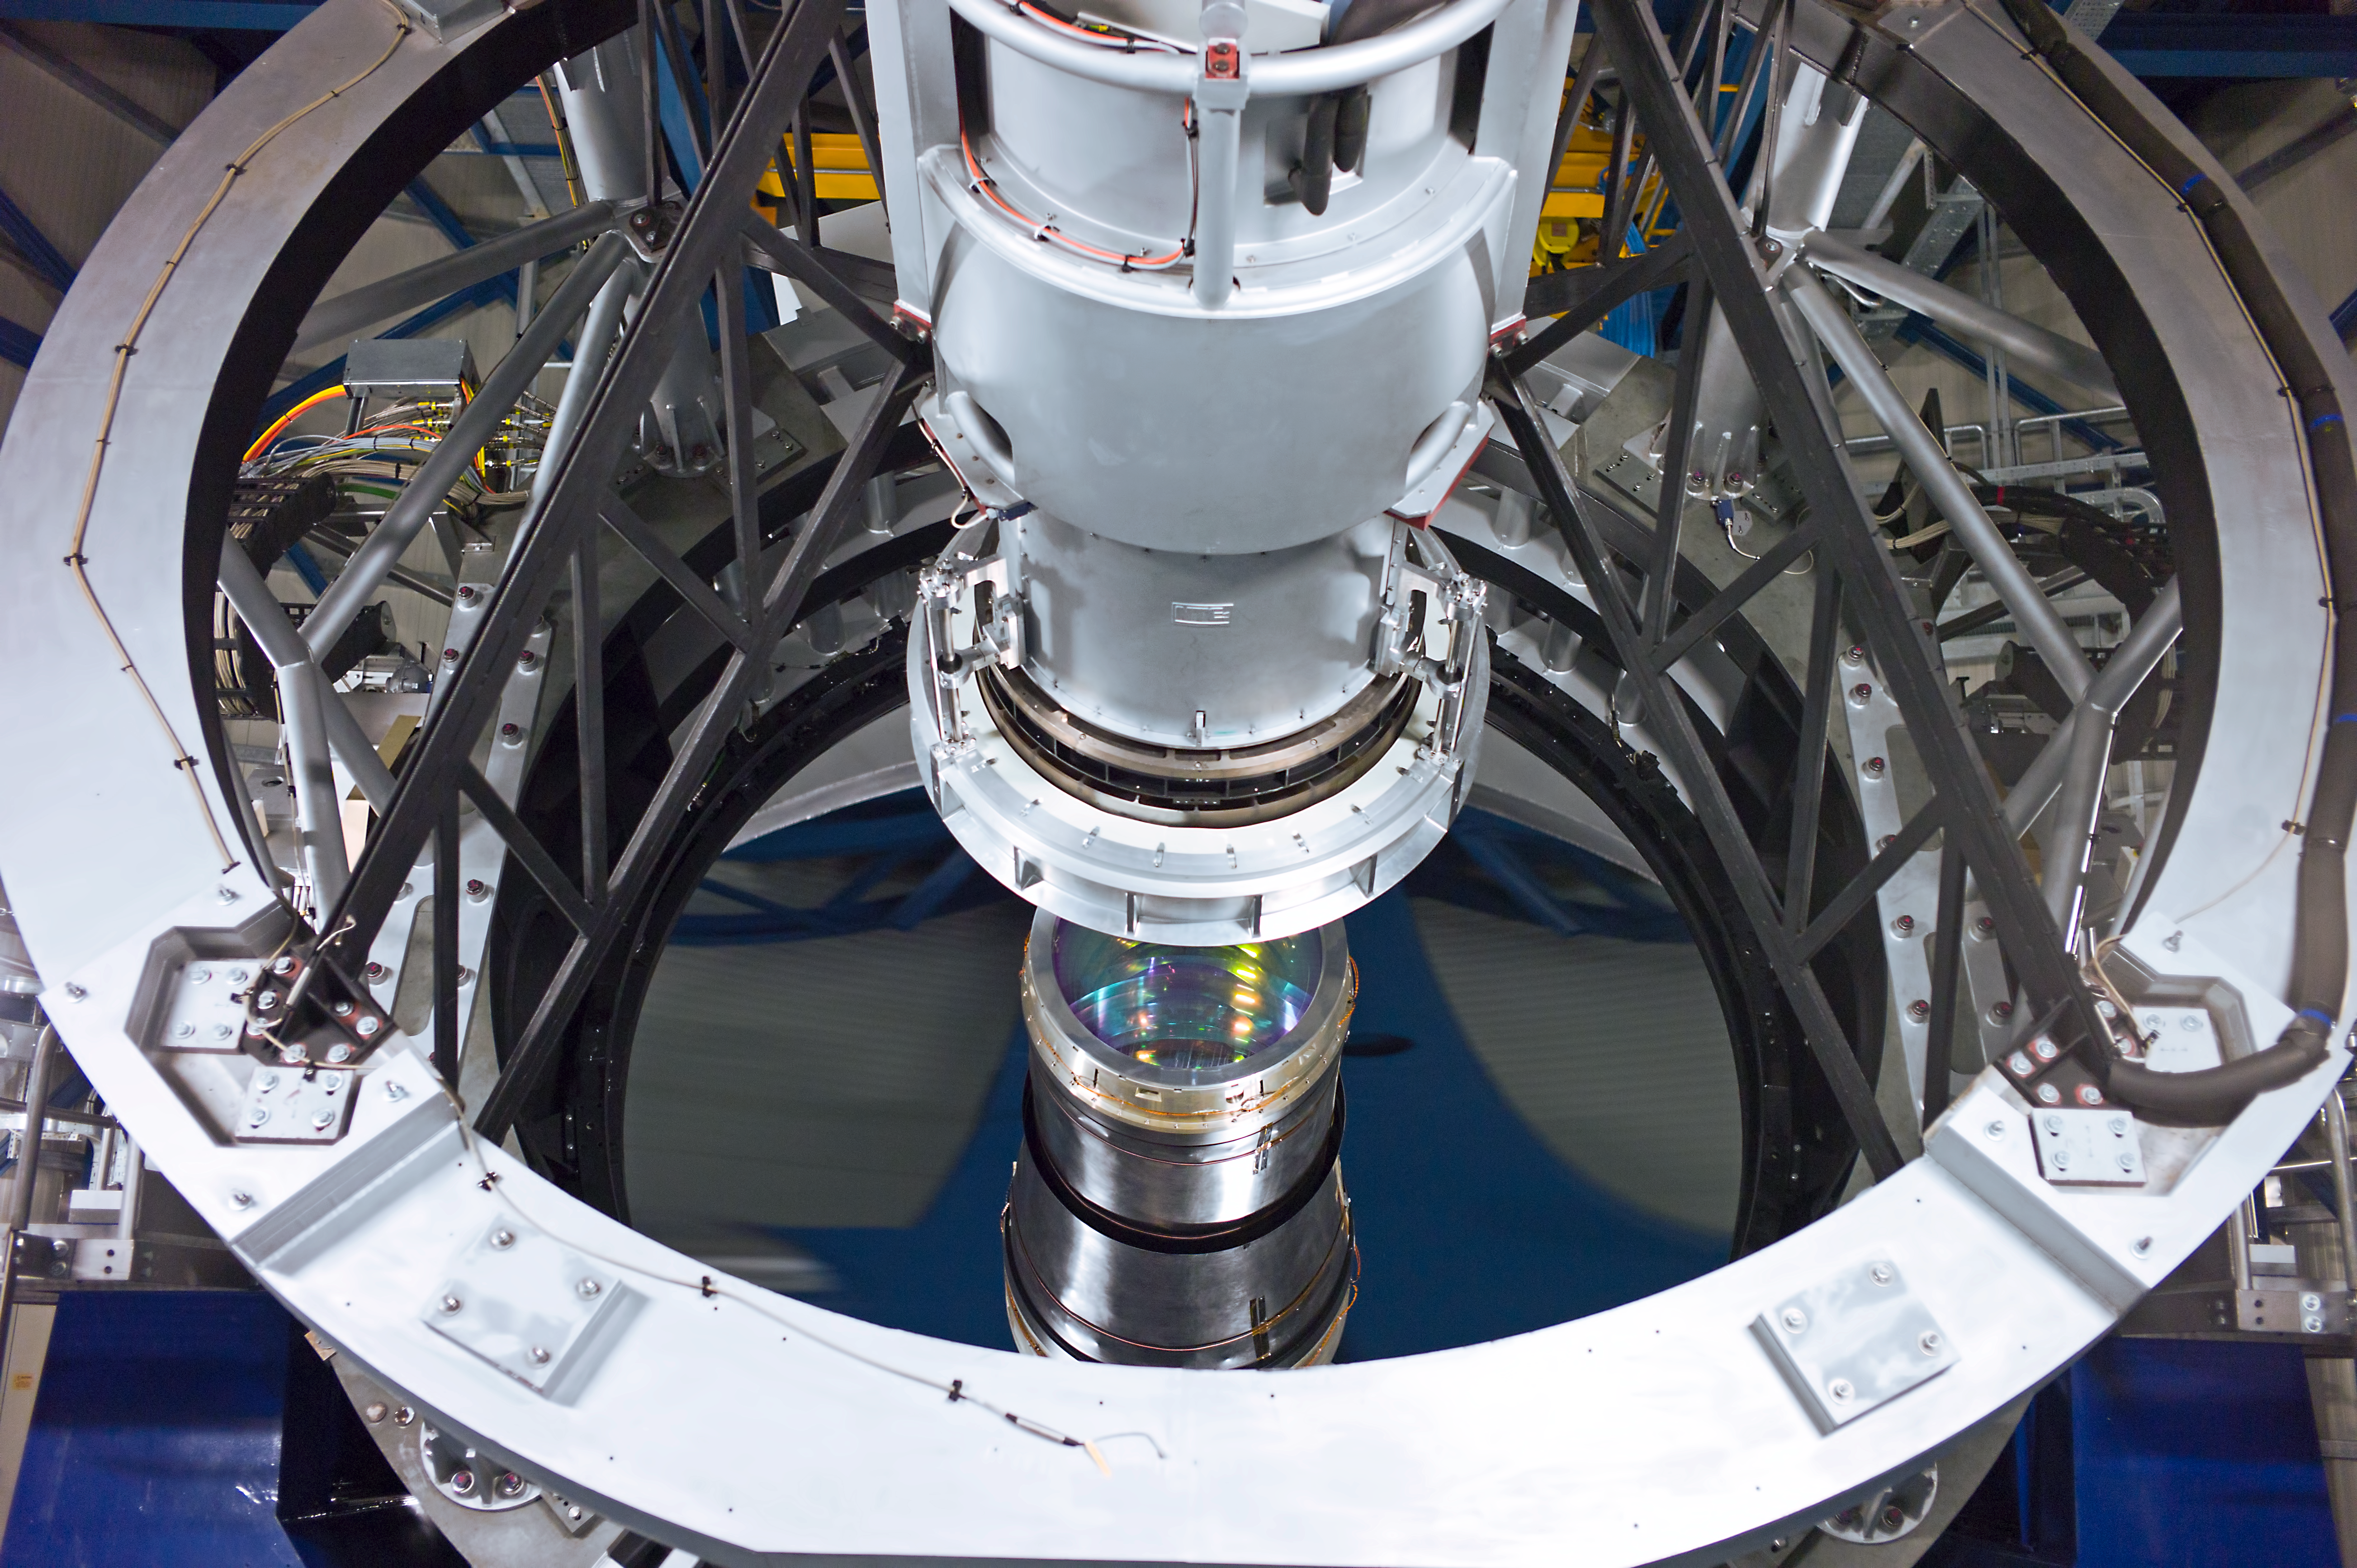

4.1-metre mirror of VISTA

The 4.1 metre mirror of the Visible and Infrared Survey Telescope for Astronomy, VISTA, on Paranal. The entrance lens of the giant infrared camera is visible at the centre, under the structure that supports the secondary mirror.

Credit: ESO